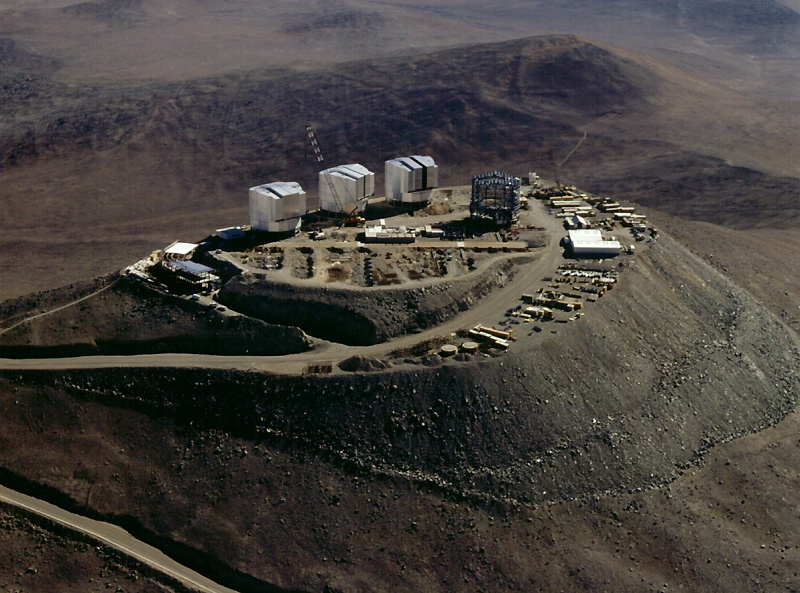

Southern view of the Paranal platform

Aerial view of the platform from the south. This photo shows particularly well the interferometric tunnel system and the control building (to the left).

Credit: ESO